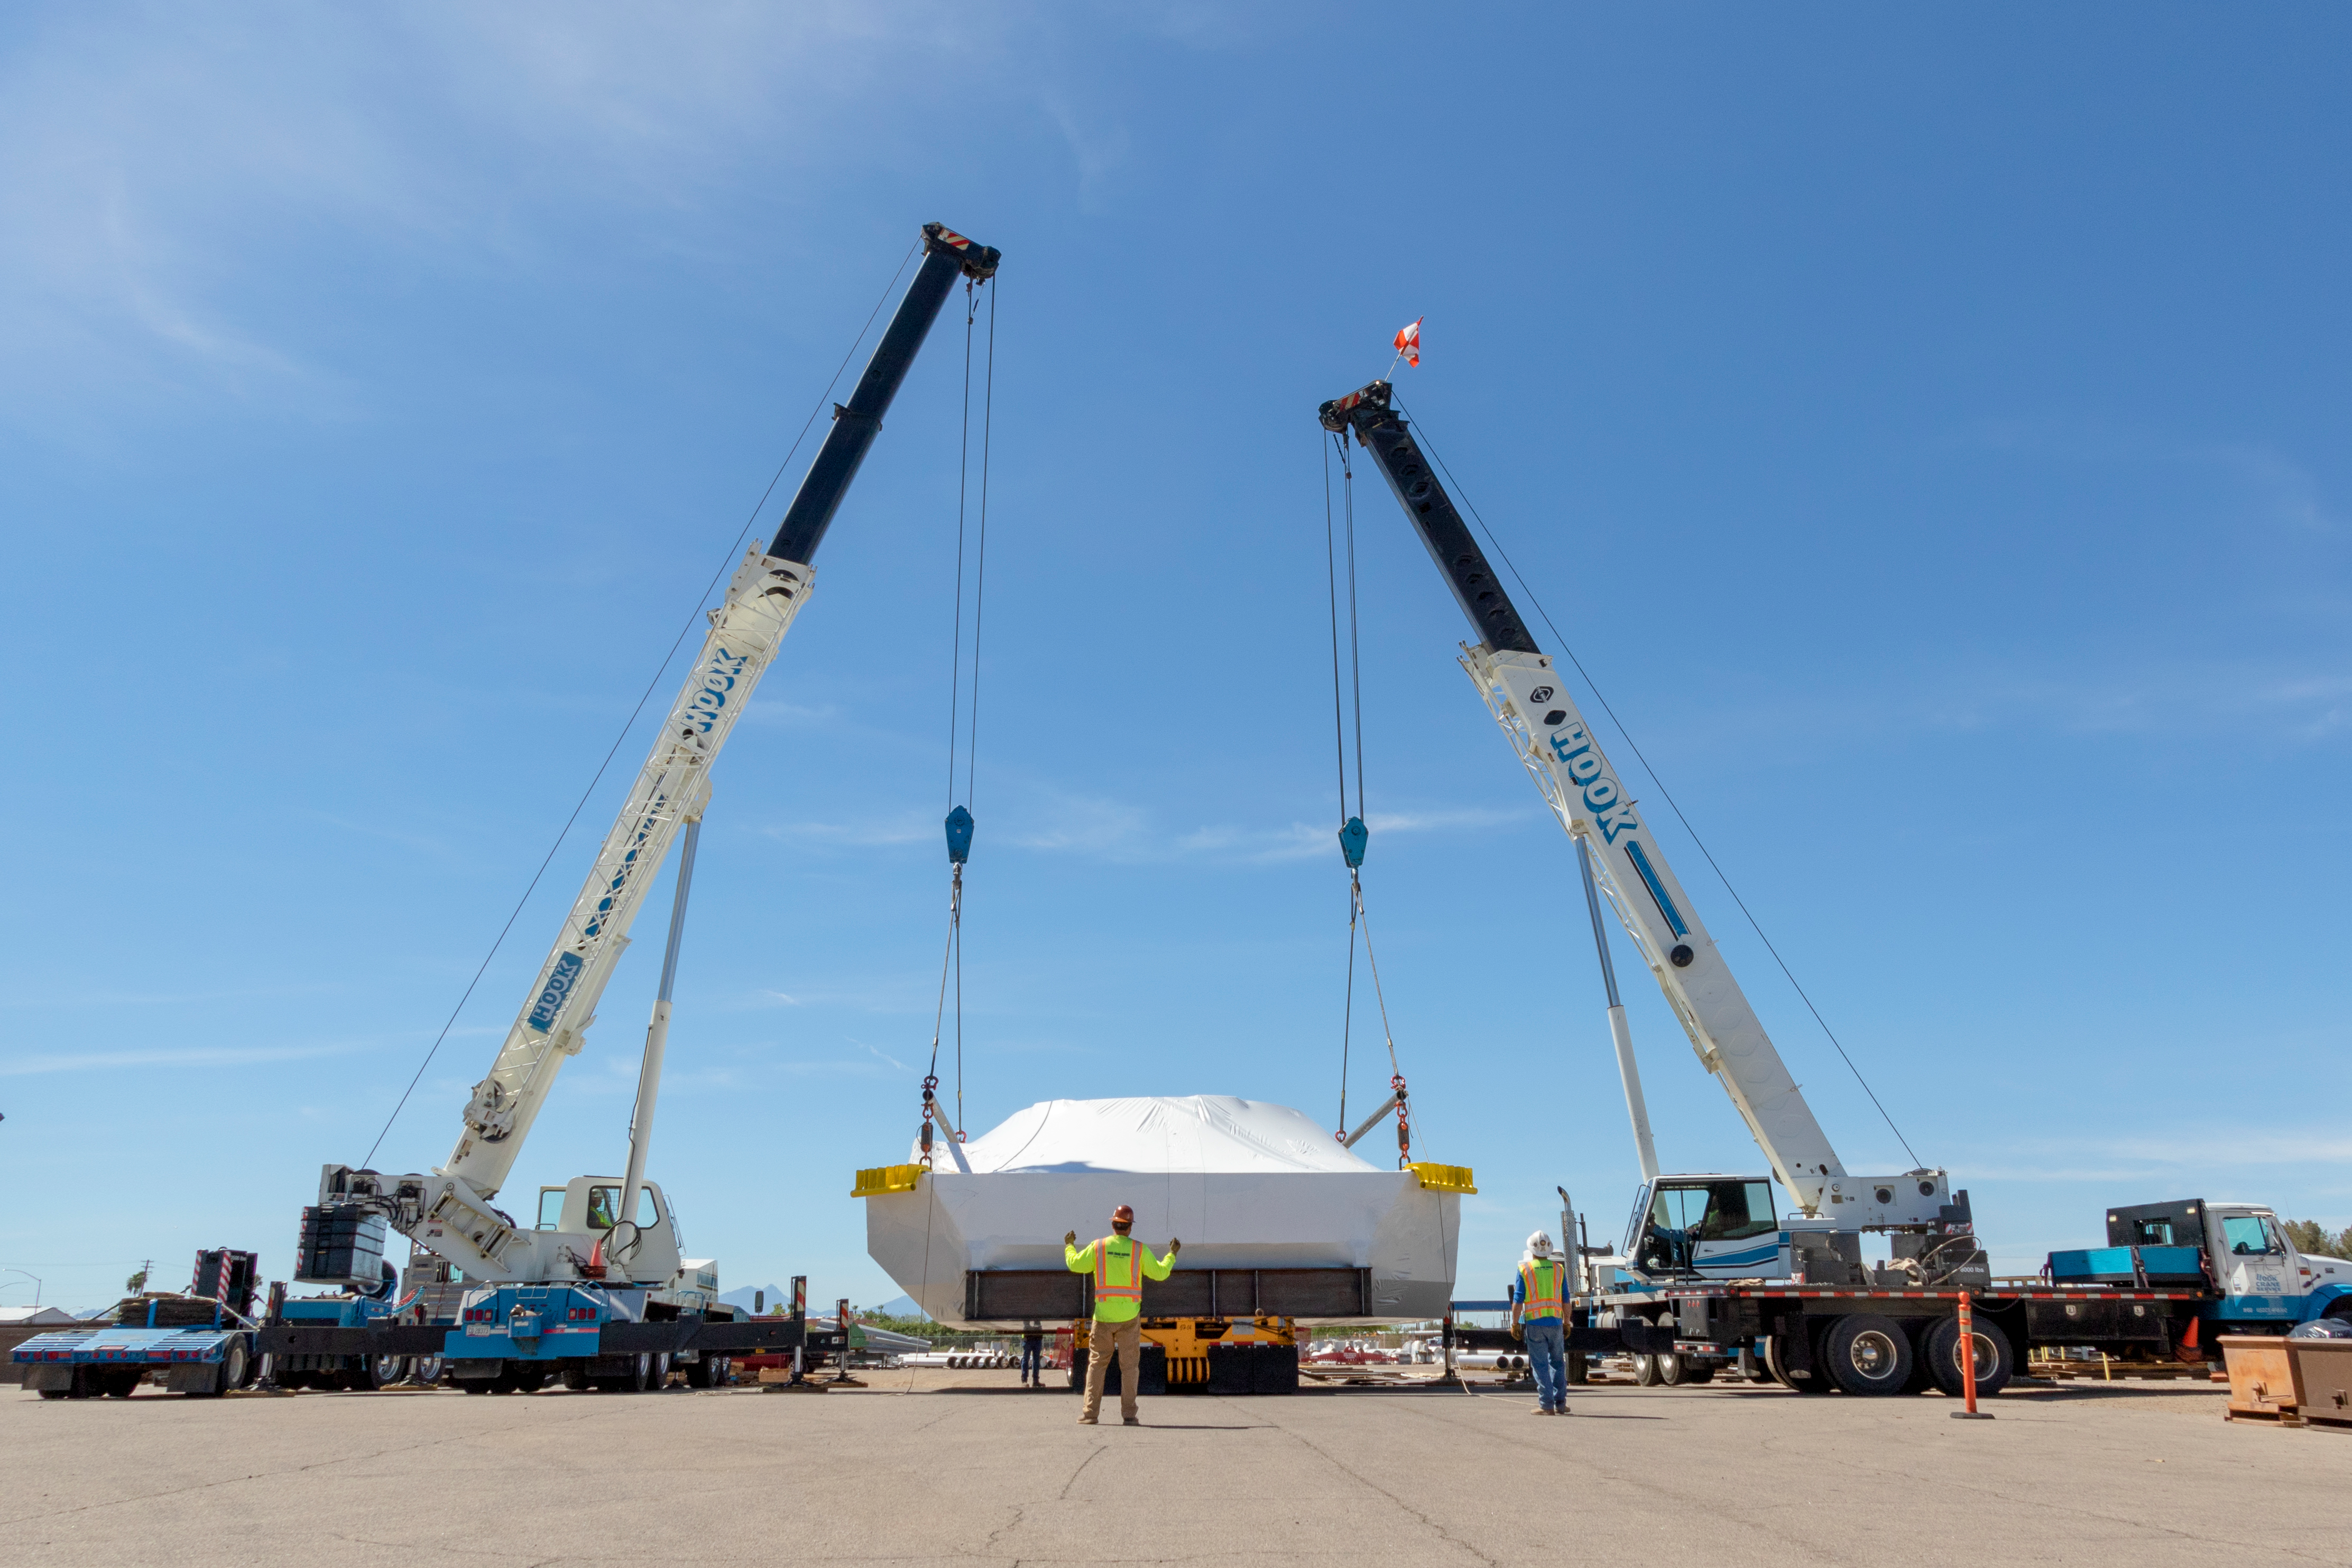

M1M3 Cell Prepared for Transport

The M1M3 cell will soon be following the mirror to Chile; it was wrapped for shipping at vendor CAID Industries in Tucson last week and then loaded onto the 120-foot-long vehicle that will transport it to Houston, Texas at the end of April.

Credit: Rubin Observatory/NSF/AURA